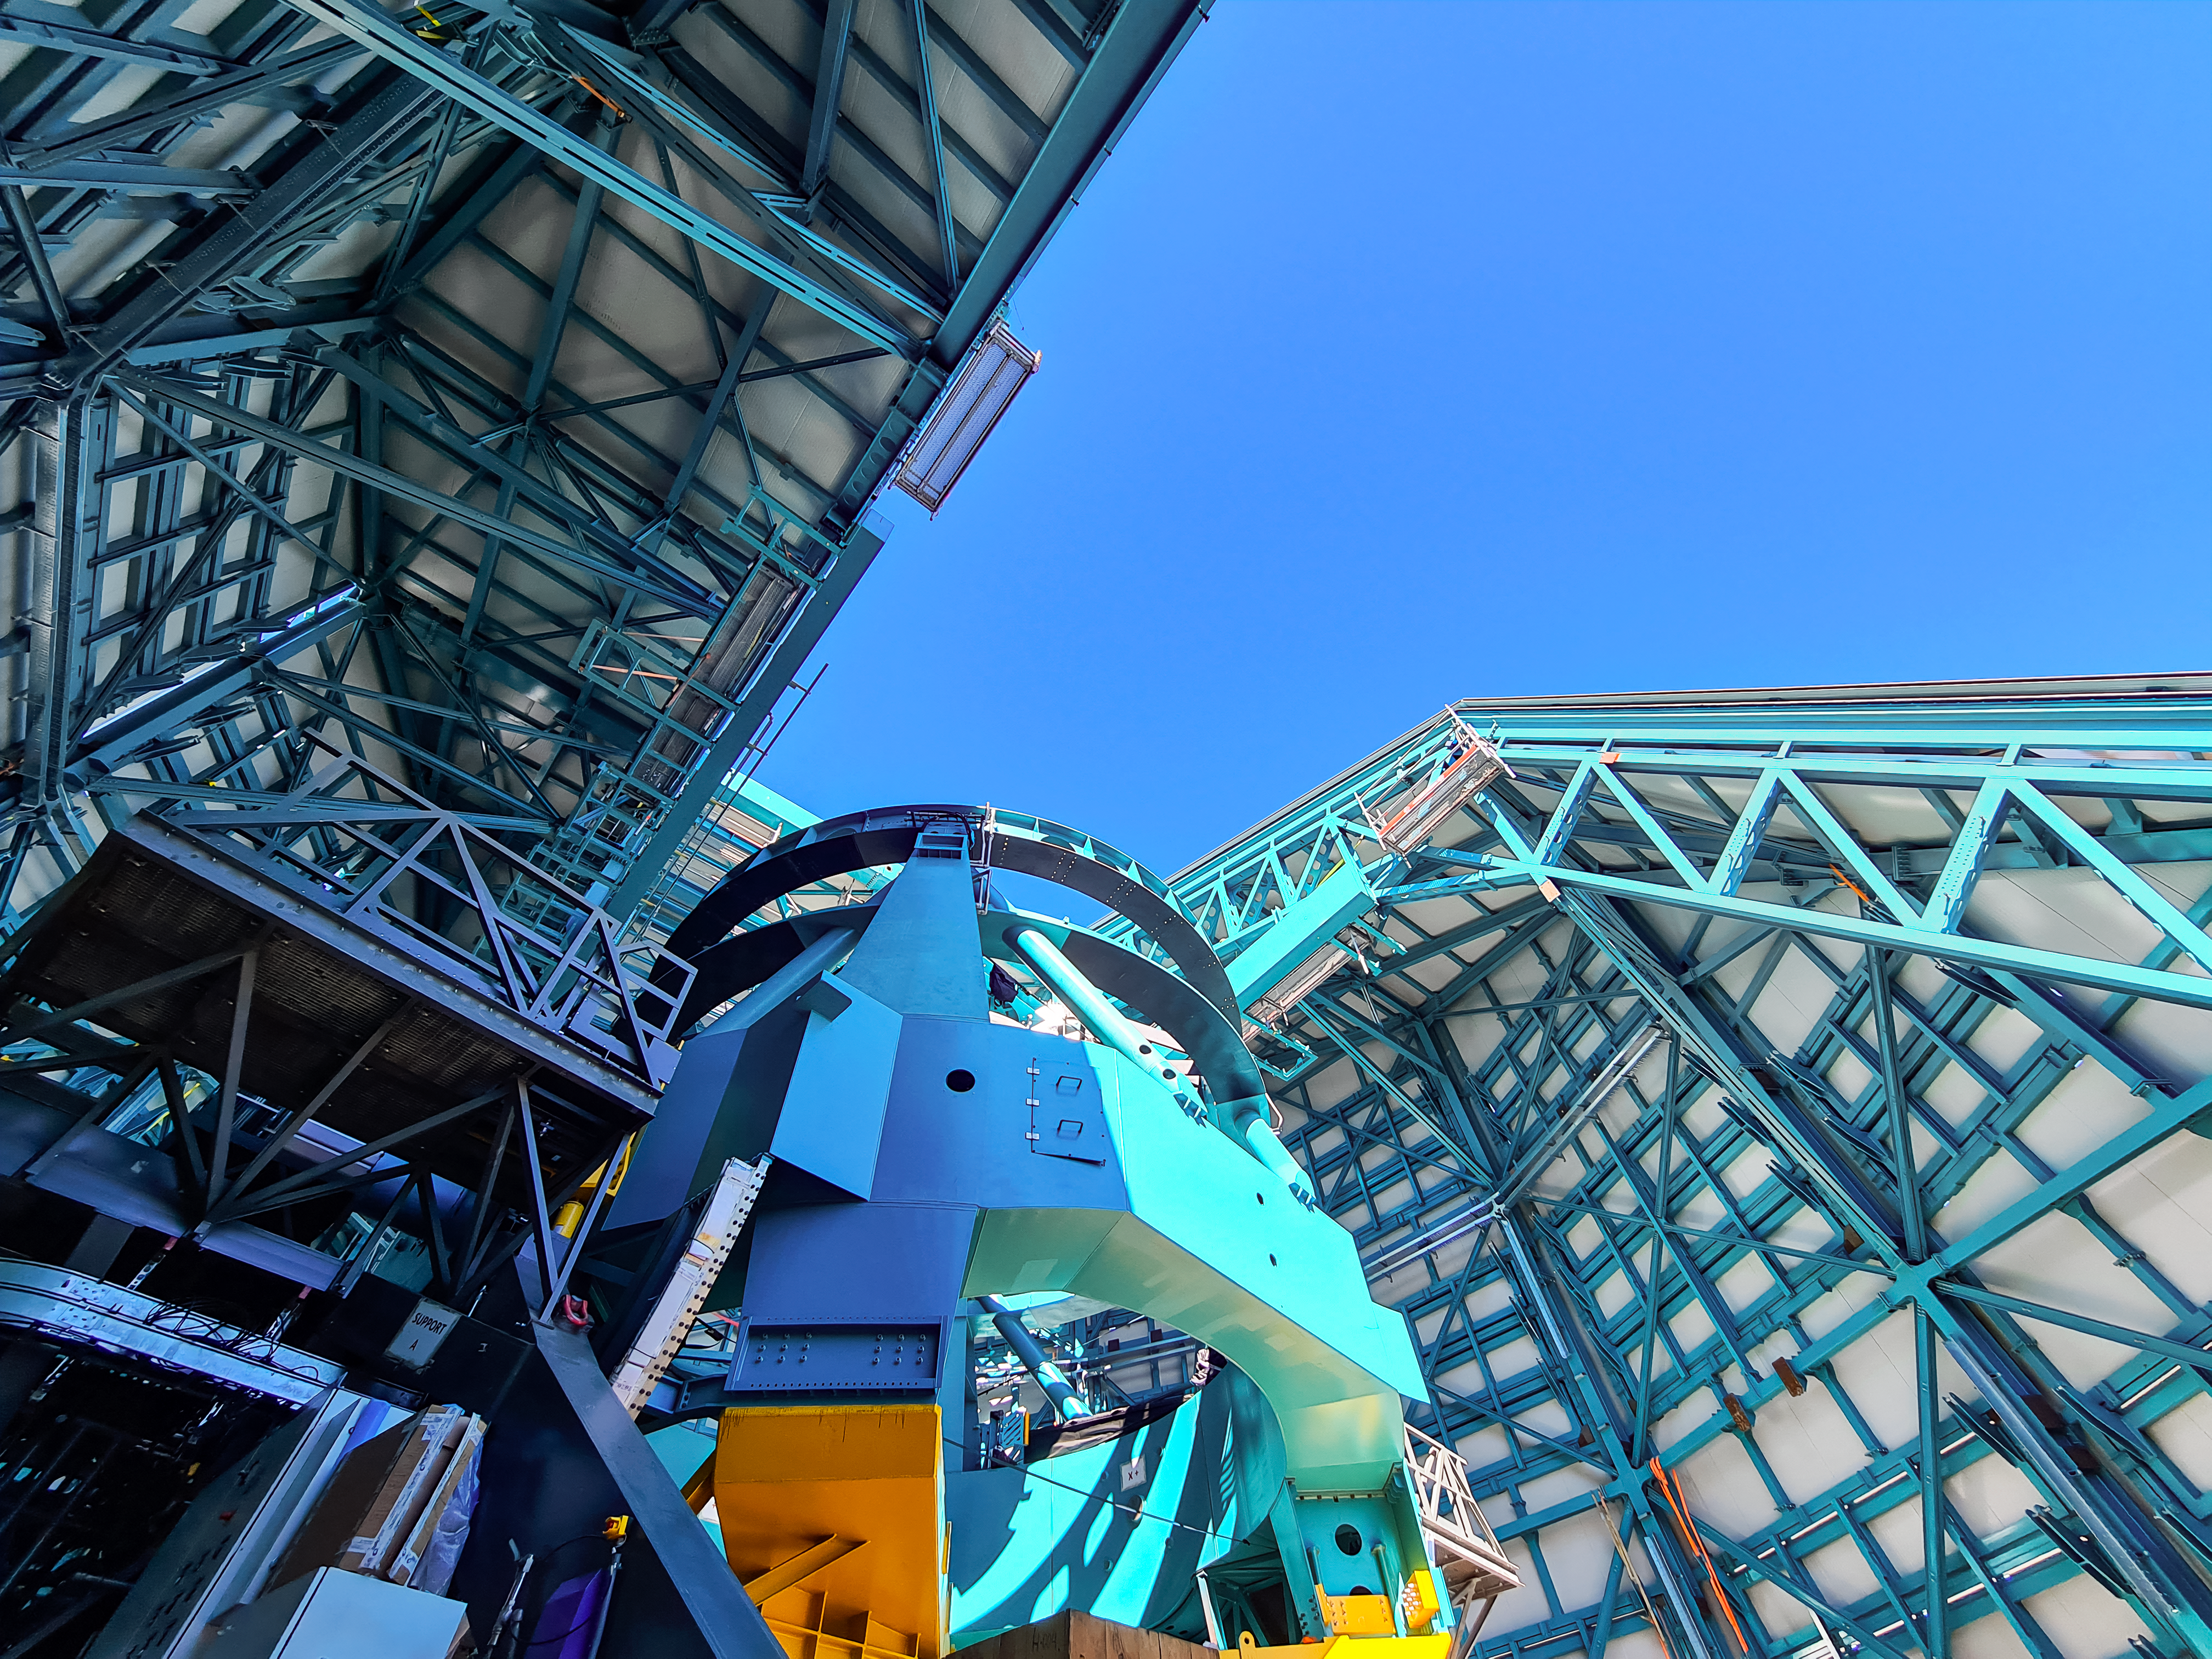

Rubin Telescope Mount with Open Dome

The compact design of the Telescope Mount Assembly is seen pointing upwards through the dome opening.

Credit: RubinObs/NOIRLab/SLAC/NSF/DOE/AURA